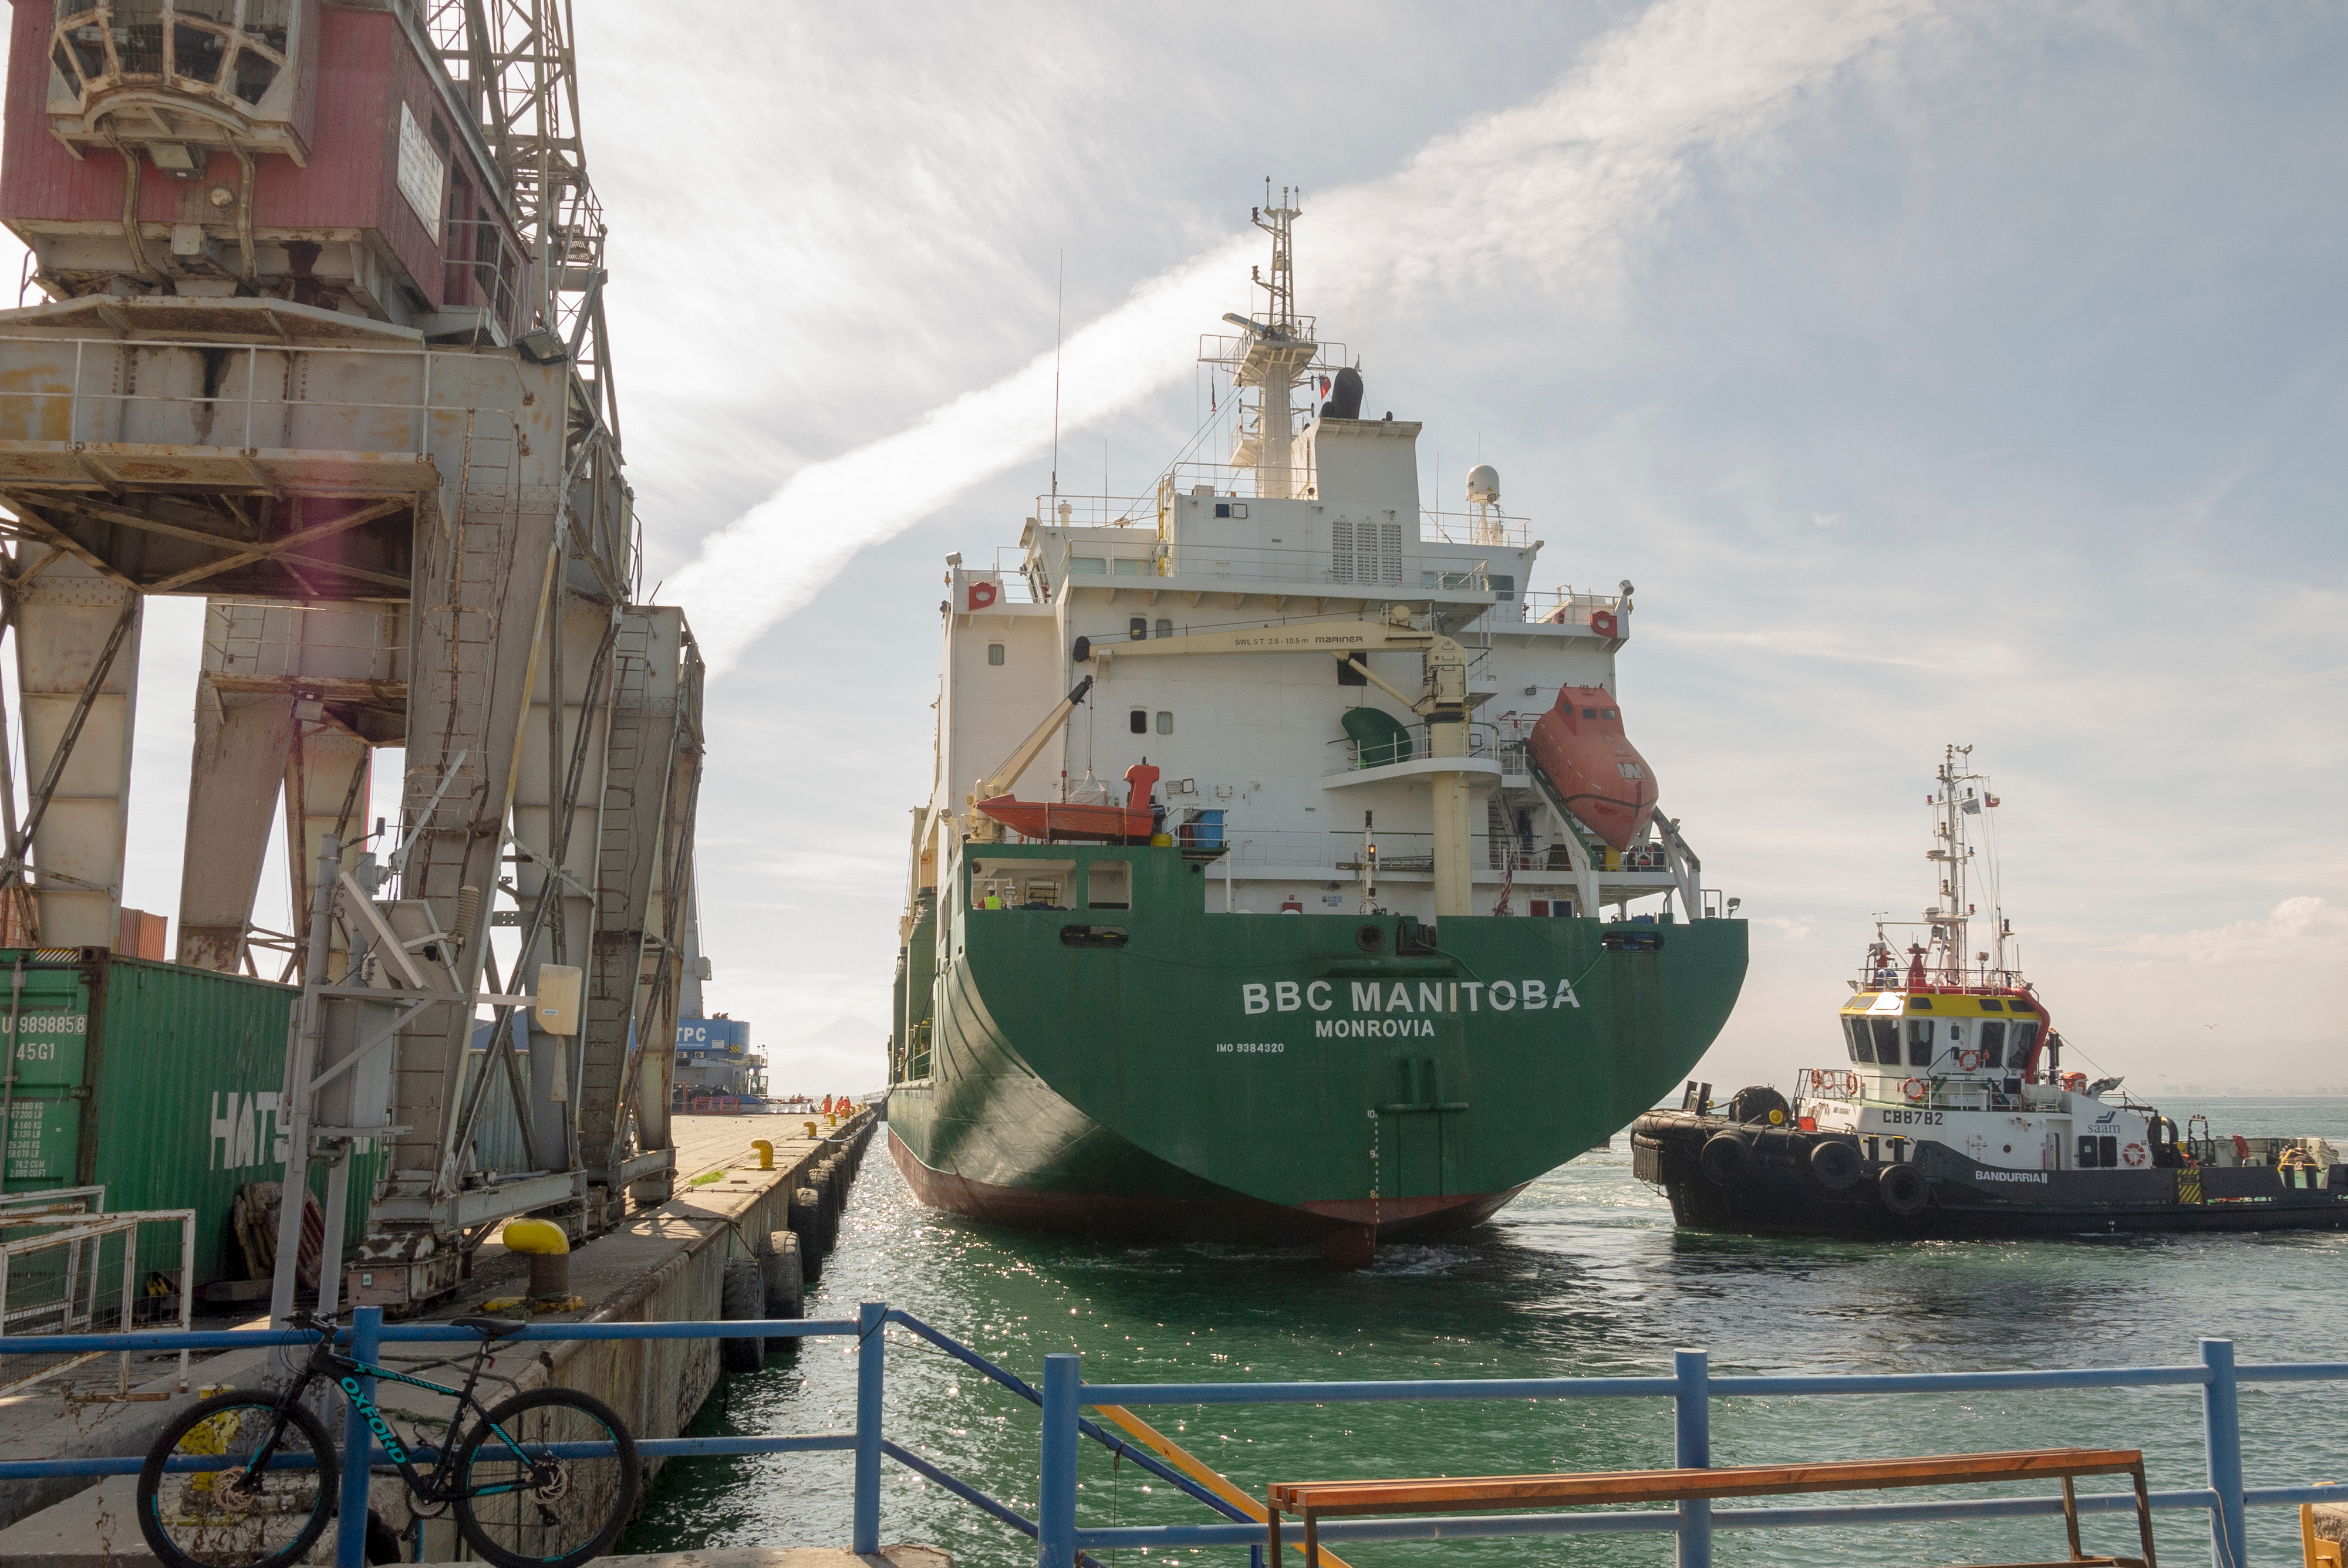

M1M3 Arrival in Chile

M1M3 arrival in Chile, transported each night closer to the summit.

Credit: Rubin Observatory/NSF/AURA